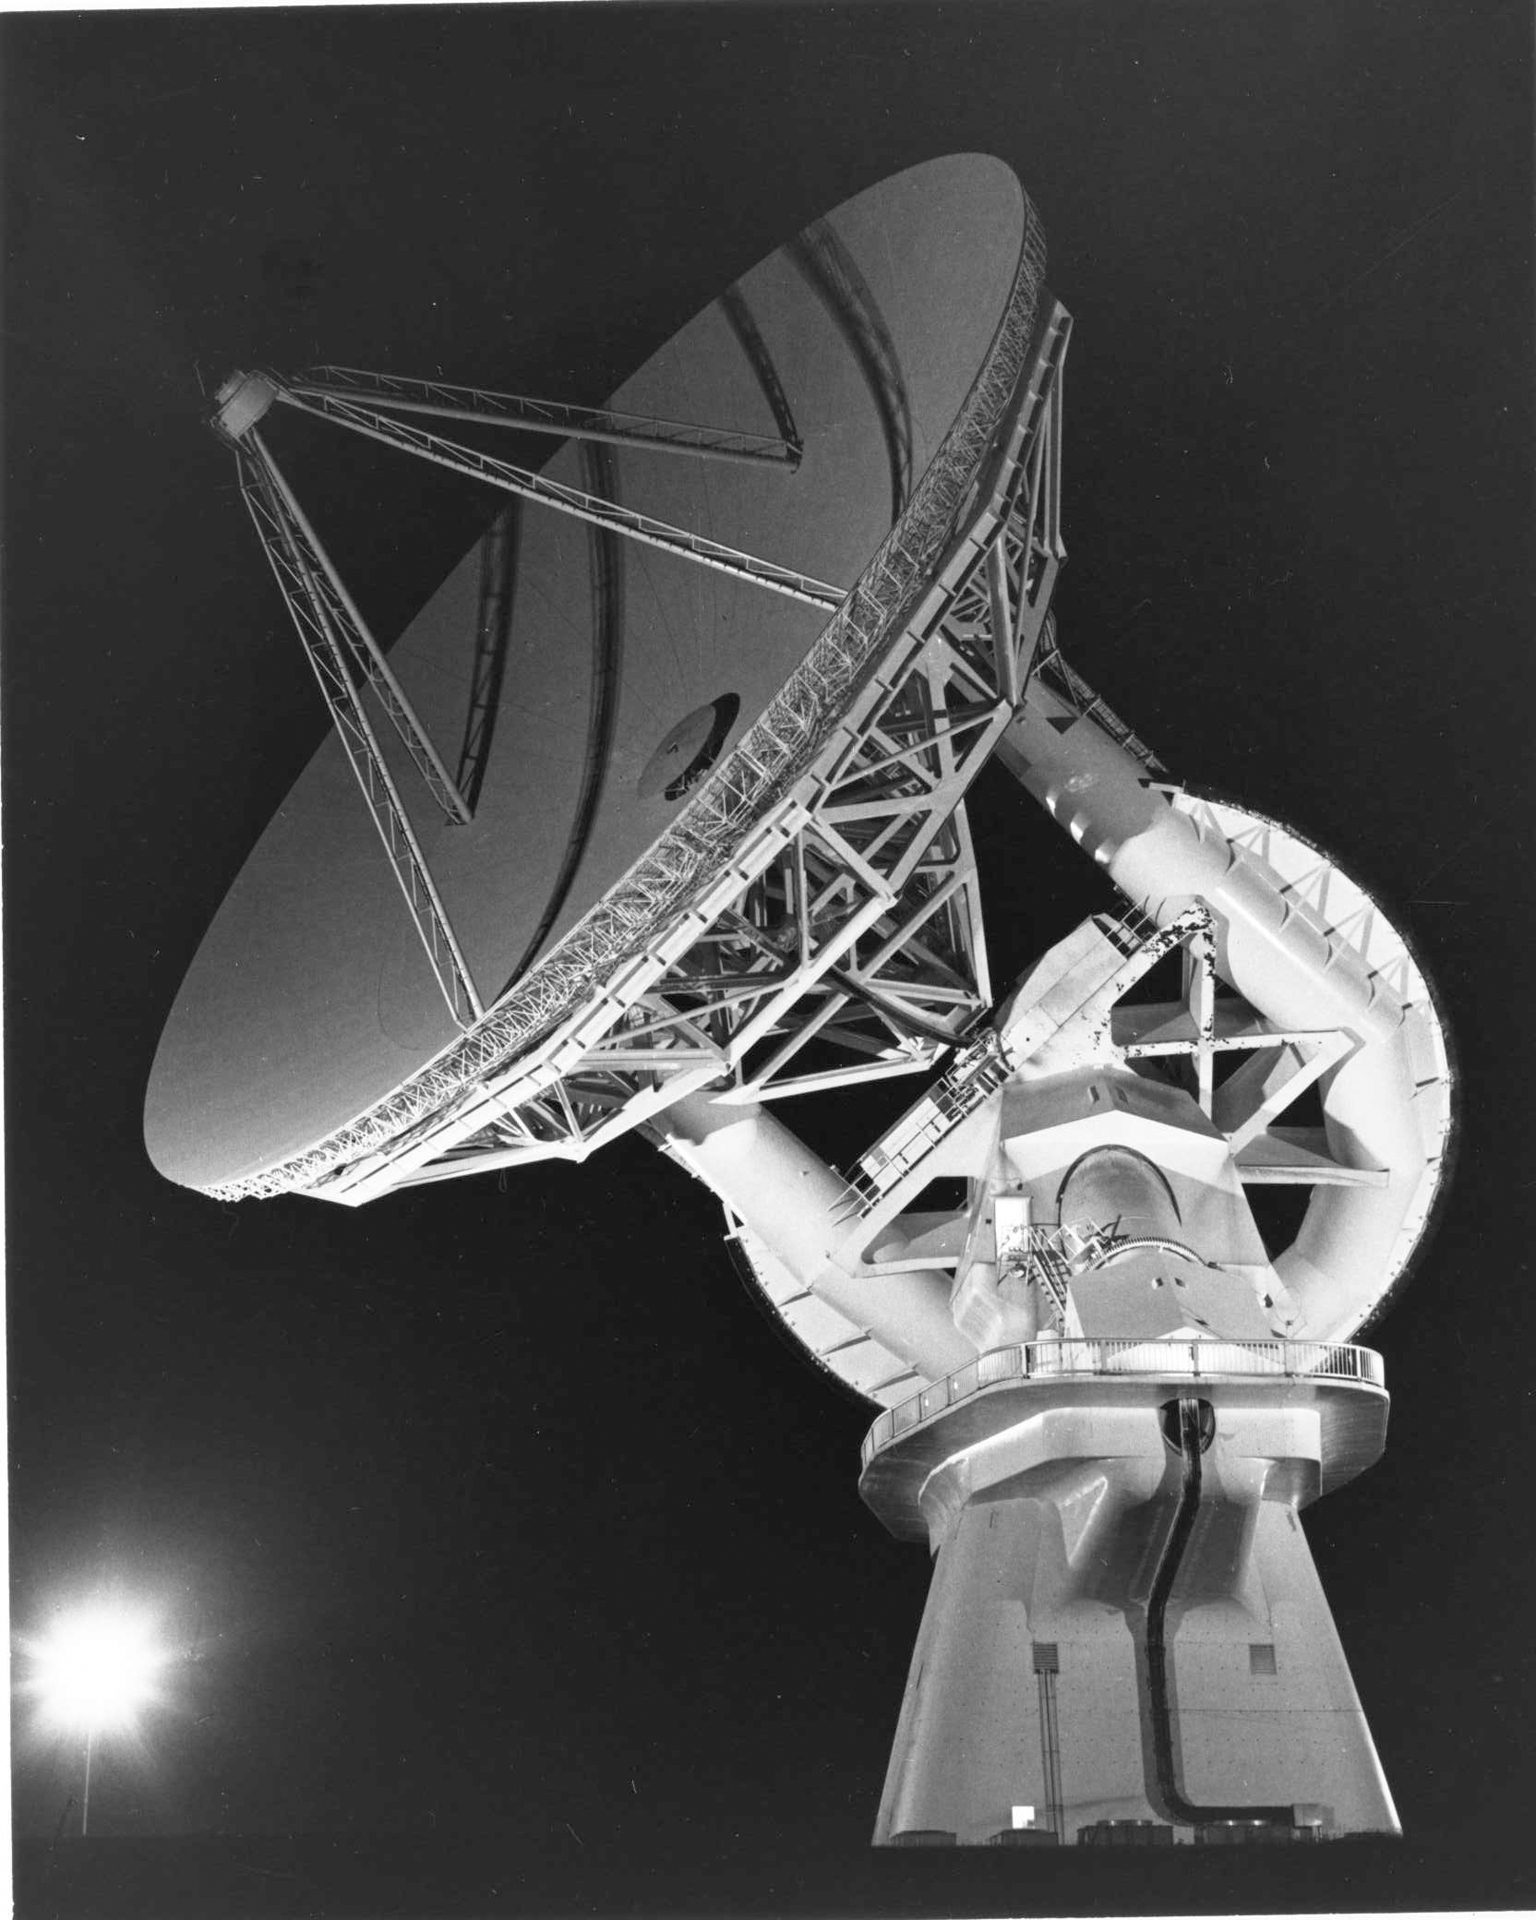

The 140-foot in 1975

The unique 140-foot (43-meter) telescope shines on a clear night in Green Bank, West Virginia in 1975.

Credit: NRAO/AUI/NSF